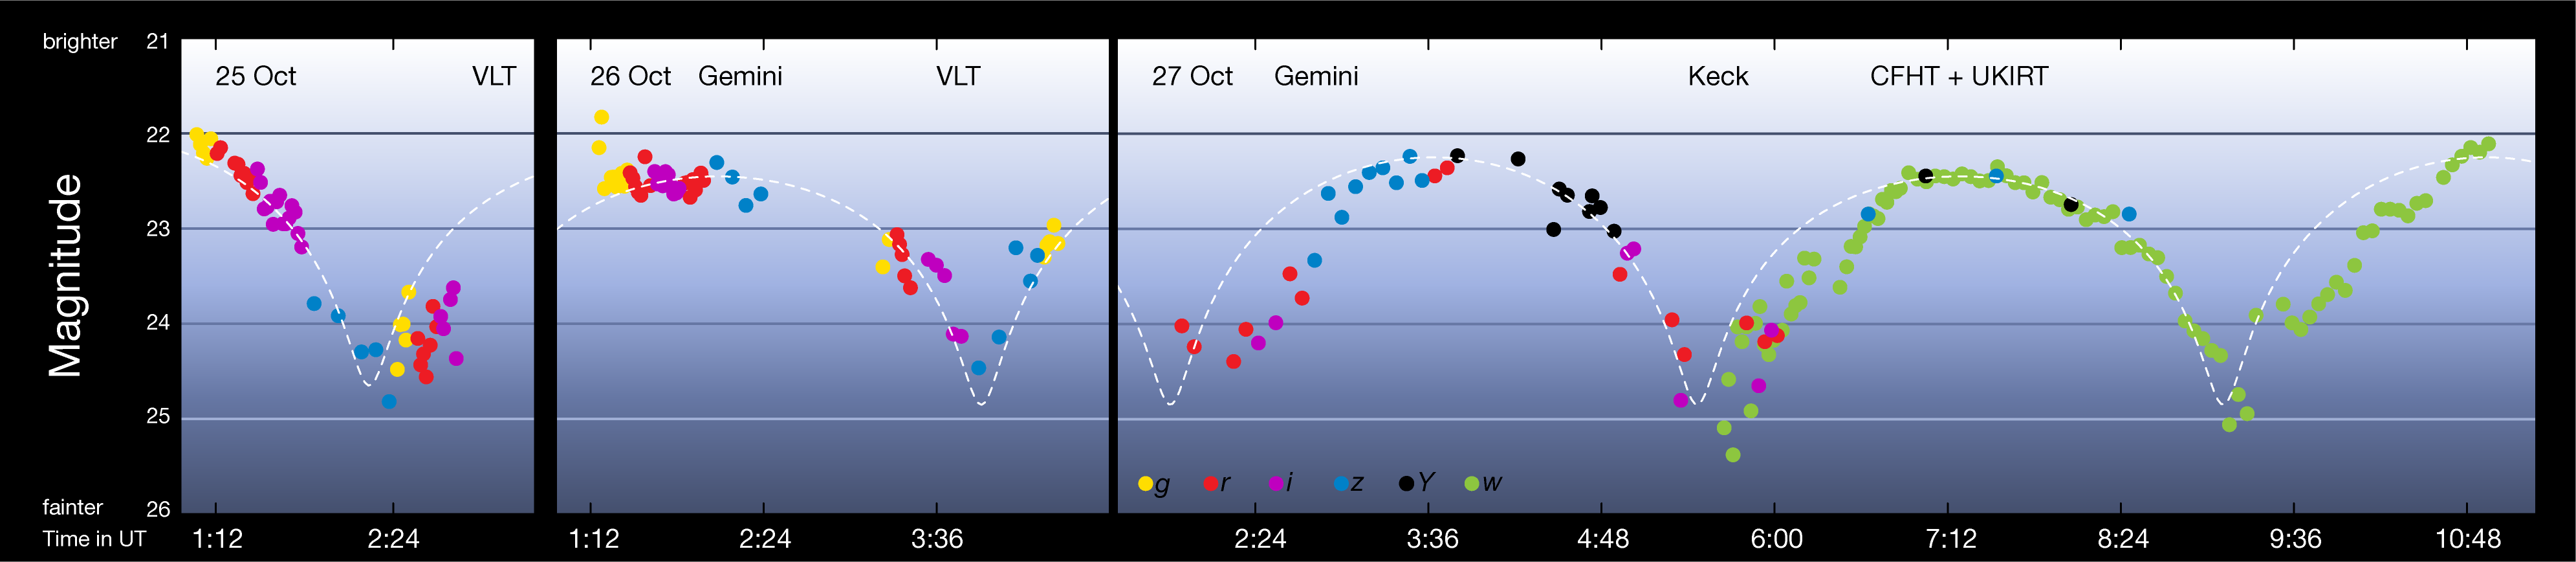

Light curve of interstellar asteroid `Oumuamua

This plot shows how the interstellar asteroid `Oumuamua varied in brightness during three days in October 2017. The large range of brightness — about a factor of ten (2.5 magnitudes) — is due to the very elongated shape of this unique object, which rotates every 7.3 hours. The different coloured dots represent measurements through different filters, covering the visible and near-infrared part of the spectrum. The dotted line shows the light curve expected if `Oumuamua were an ellipsoid with a 1:10 aspect ratio, the deviations from this line are probably due to irregularities in the object's shape or surface albedo.

Credit: ESO/K. Meech et al.